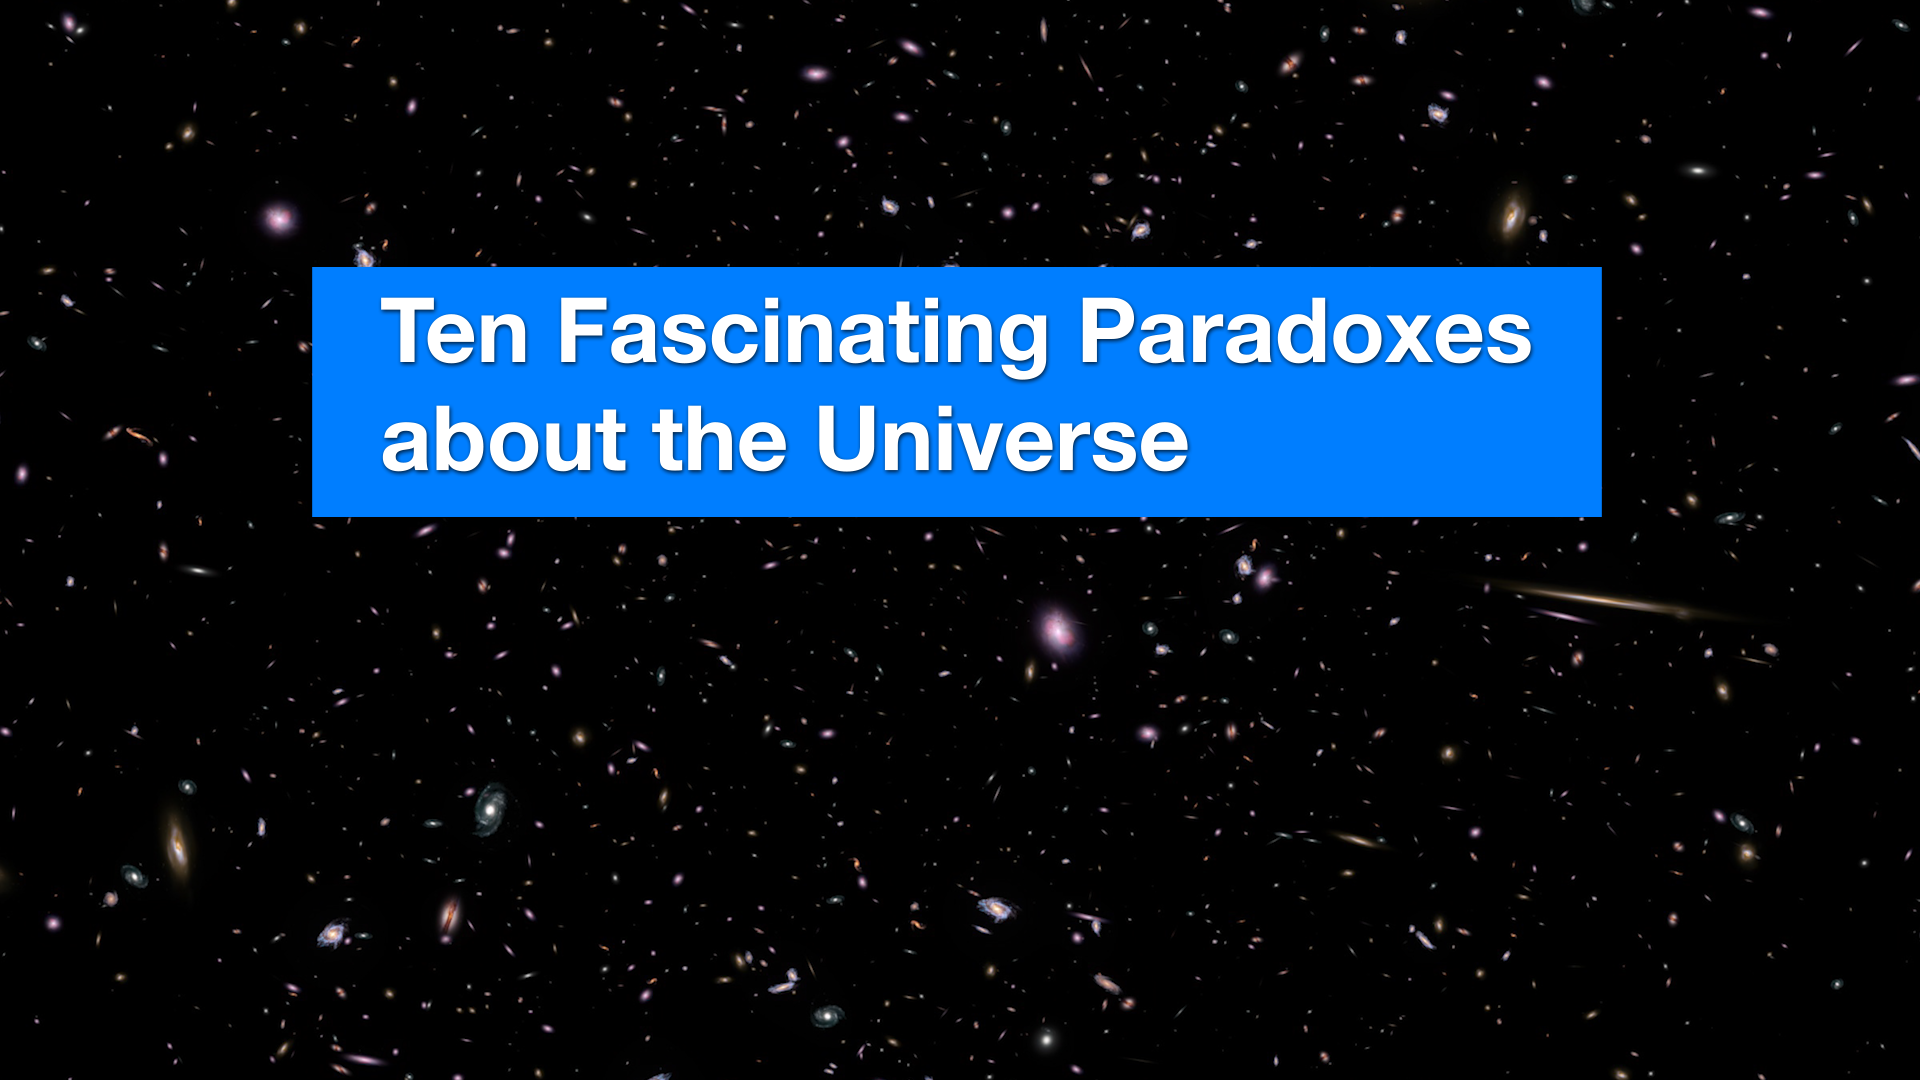

Screenshot of ESOcast 222

Screenshot of ESOcast 222 (ESOcast 222: Ten Fascinating Paradoxes about the Universe). Watch it here.

Credit: ESO